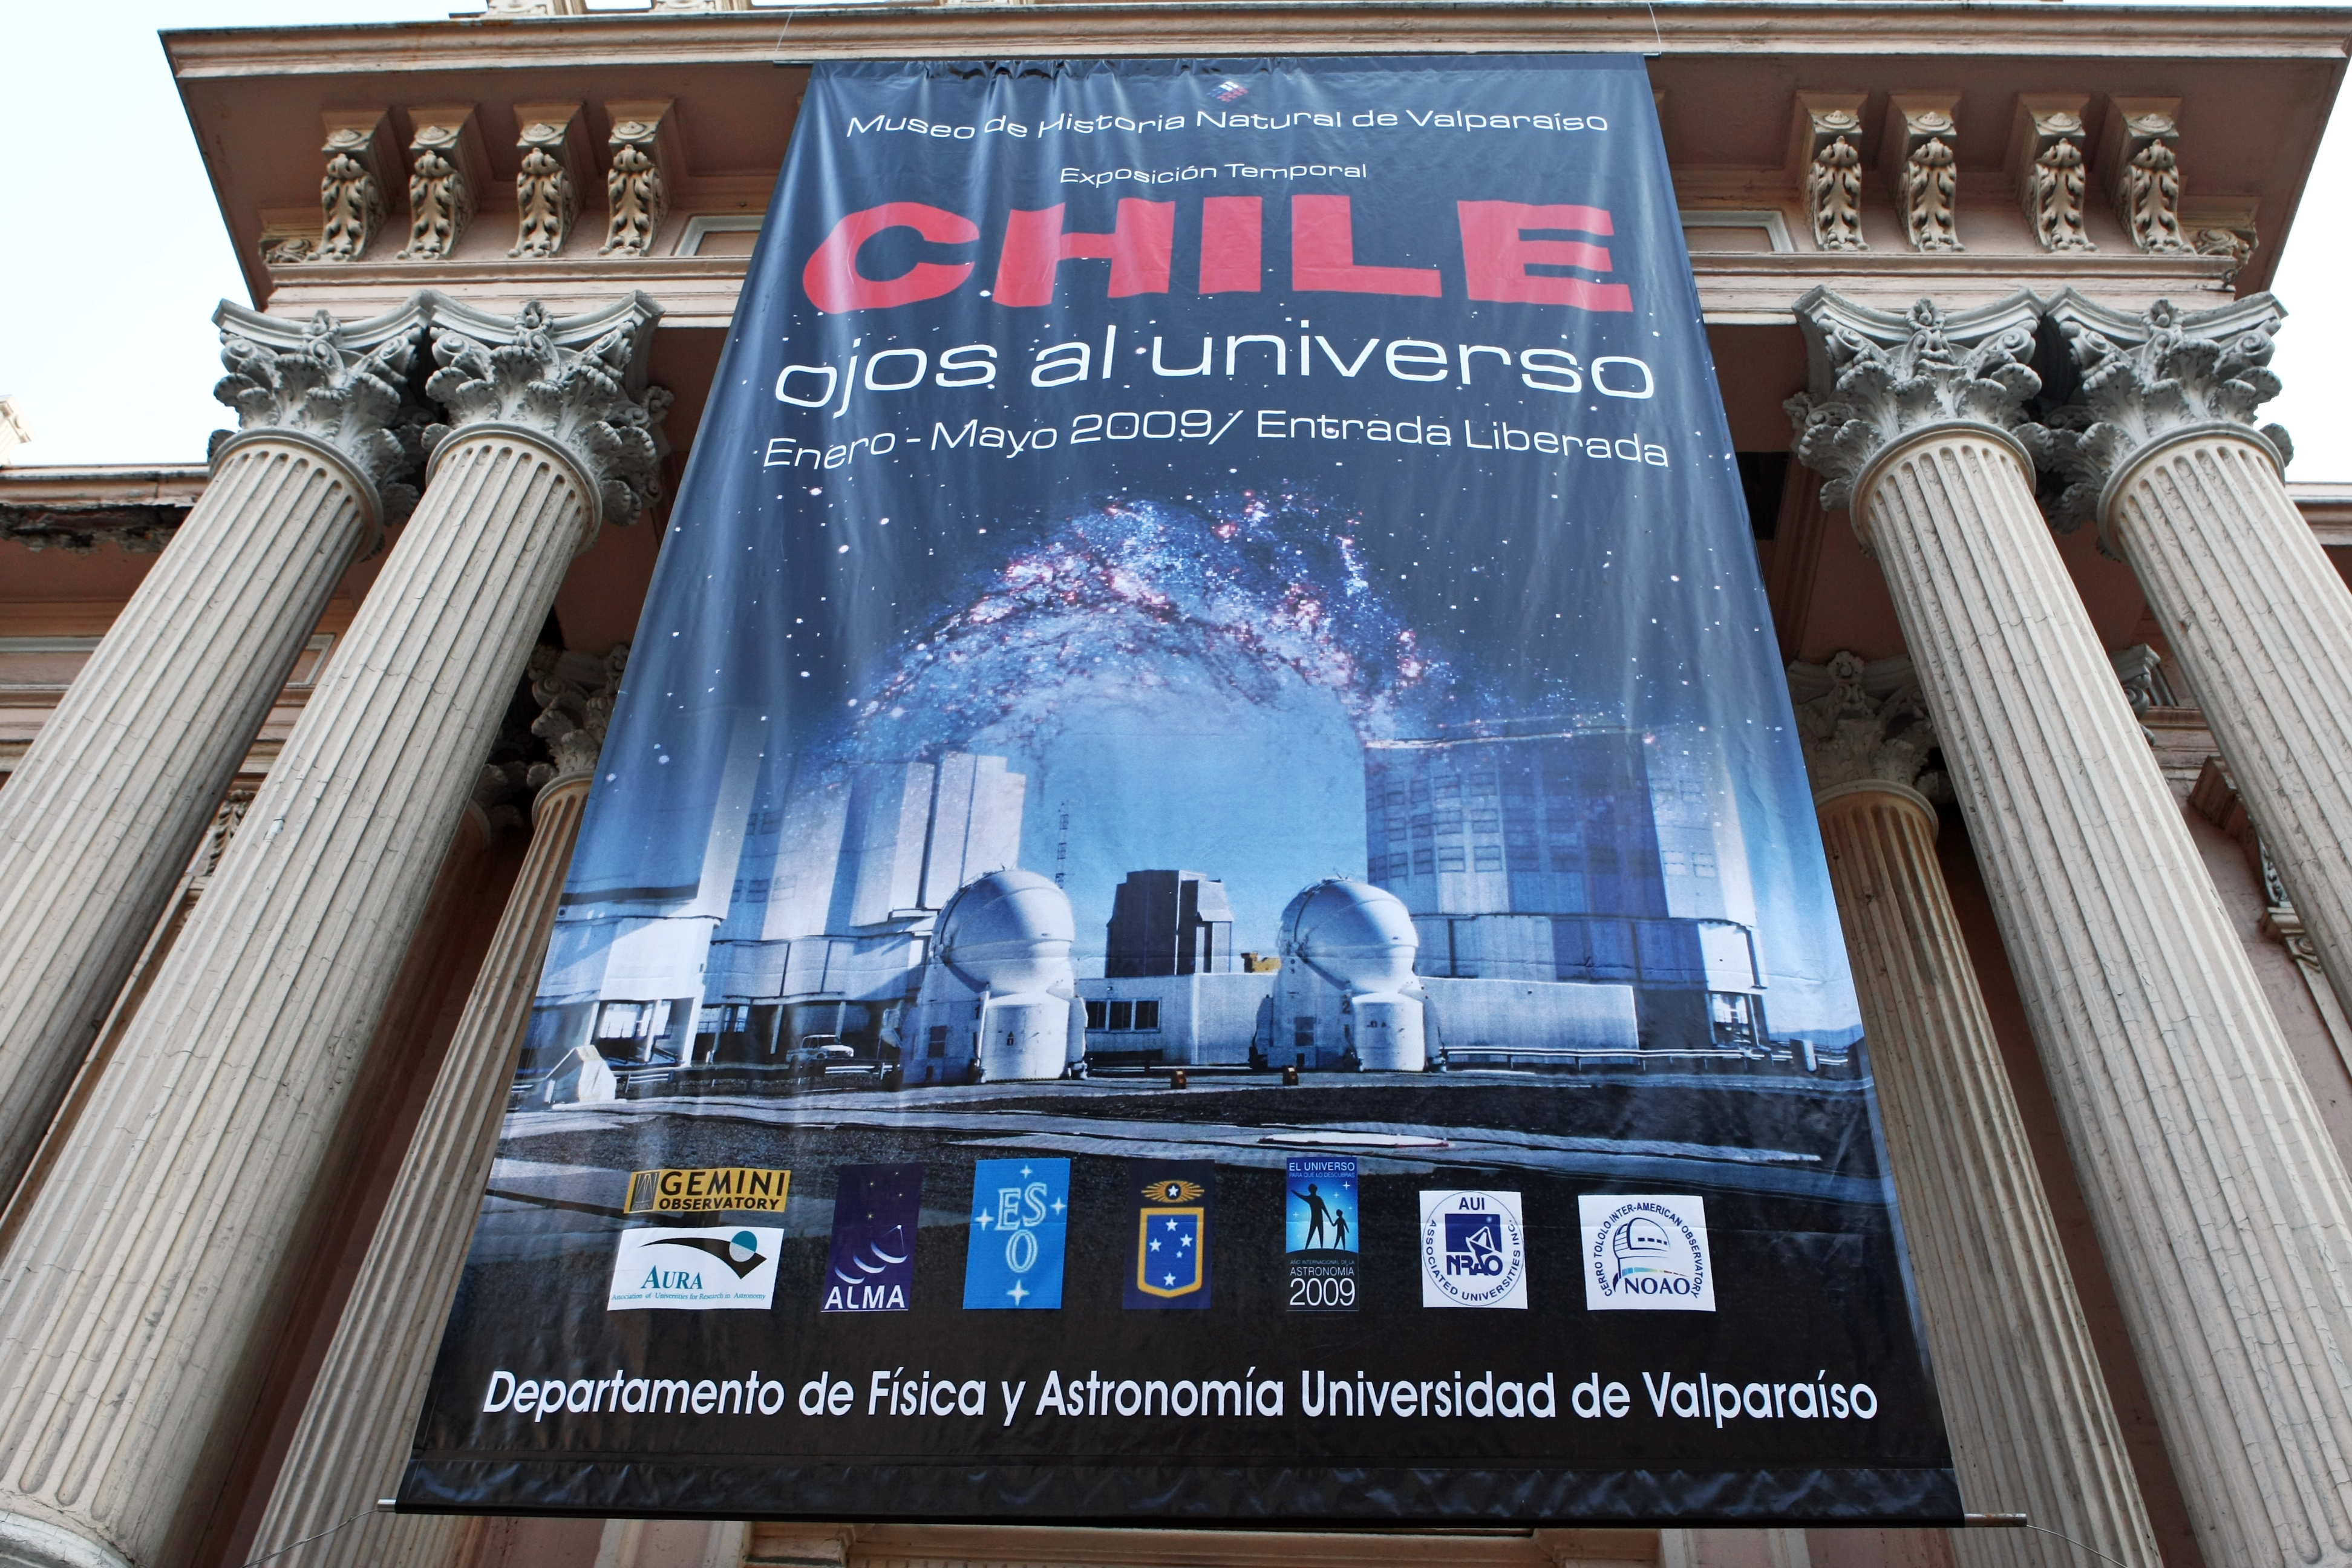

Eyes on the Universe in Valparaíso

Inauguration of the exhibition “Ojos al Universo” (“Eyes on the Universe”) at the Museum of Natural History in Valparaíso, V Region of Chile. This exhibition was included in the program of activities developed by the Astronomy Department of the University of Valparaíso during IYA 2009 and supported by the European Southern Observatory through the Joint Committee ESO-Chilean Government.

Credit: ESO